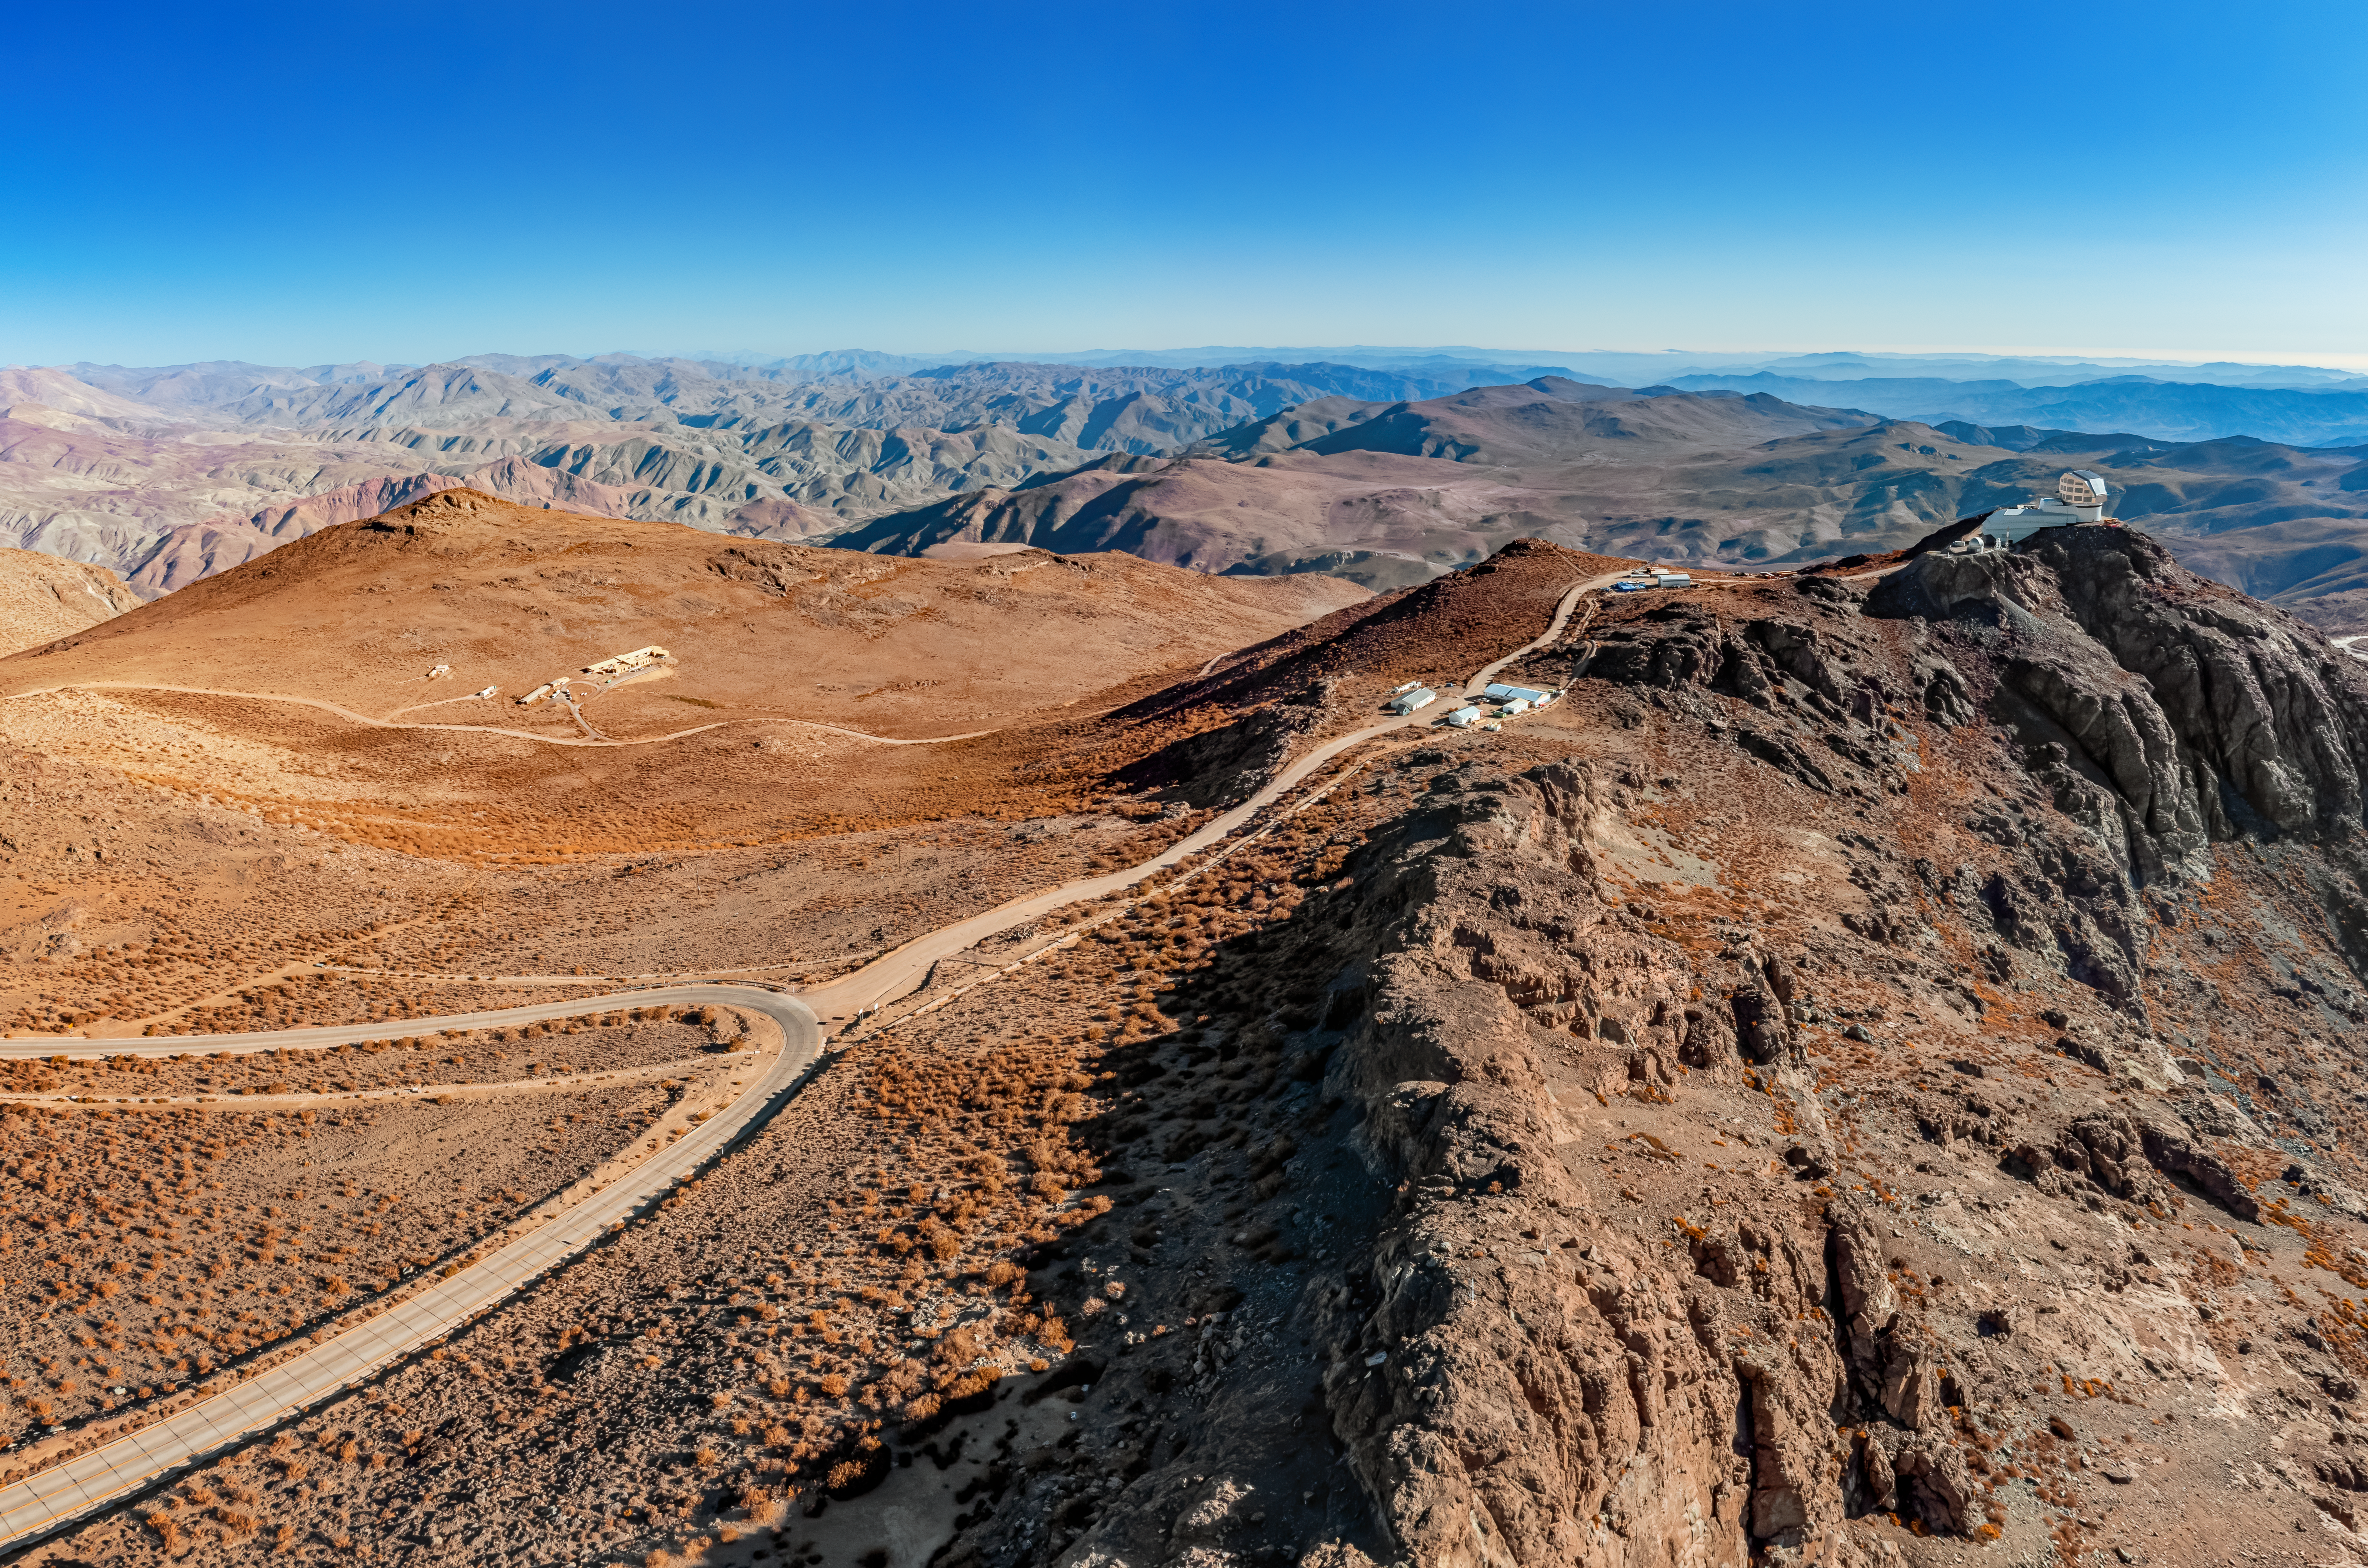

Road to Rubin Observatory

An aerial view of the road on Cerro Pachón leading up to the Vera C. Rubin Observatory.

Credit: NOIRLab/NSF/AURA/T. Matsopoulos